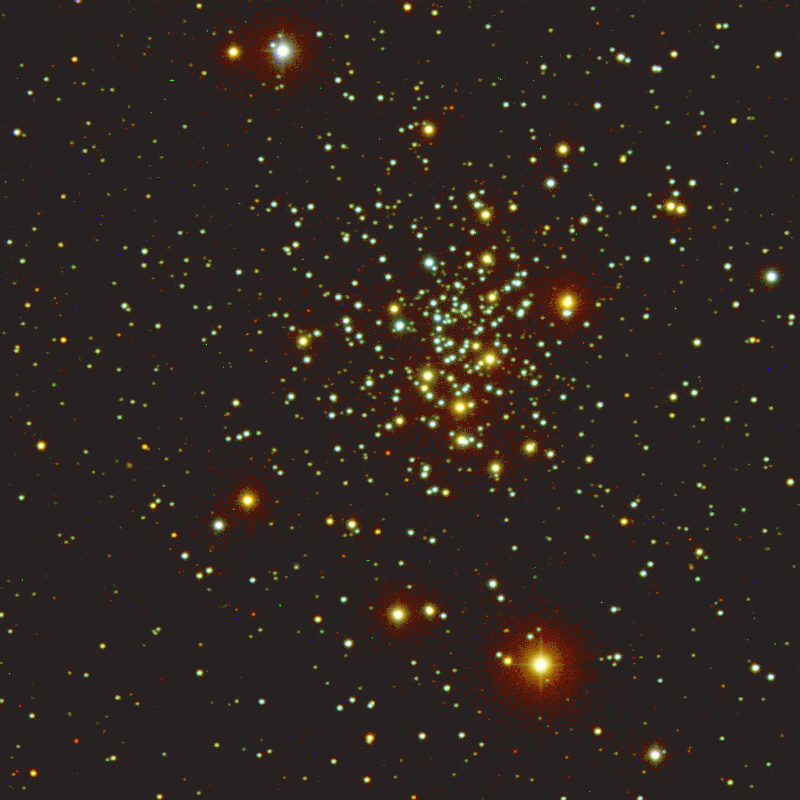

Solar composition star cluster

New observations of the richly populated star cluster NGC 2420 taken by the refurbished WIYN 0.9-meter telescope at Kitt Peak National Observatory suggest that the cluster contains a multitude of clues about the history and evolution of the Milky Way. NGC 2420 consists of approximately 1,000 stars packed into a roughly spherical volume of space just 30 light-years in diameter. Because all of the stars in a star cluster have similar ages and initial compositions, star clusters can be used as a laboratory to study many different areas of astronomy. Further details of this interesting result can be found in NOAO press release 02-04.

Credit: WIYN/NOIRLab/NSF